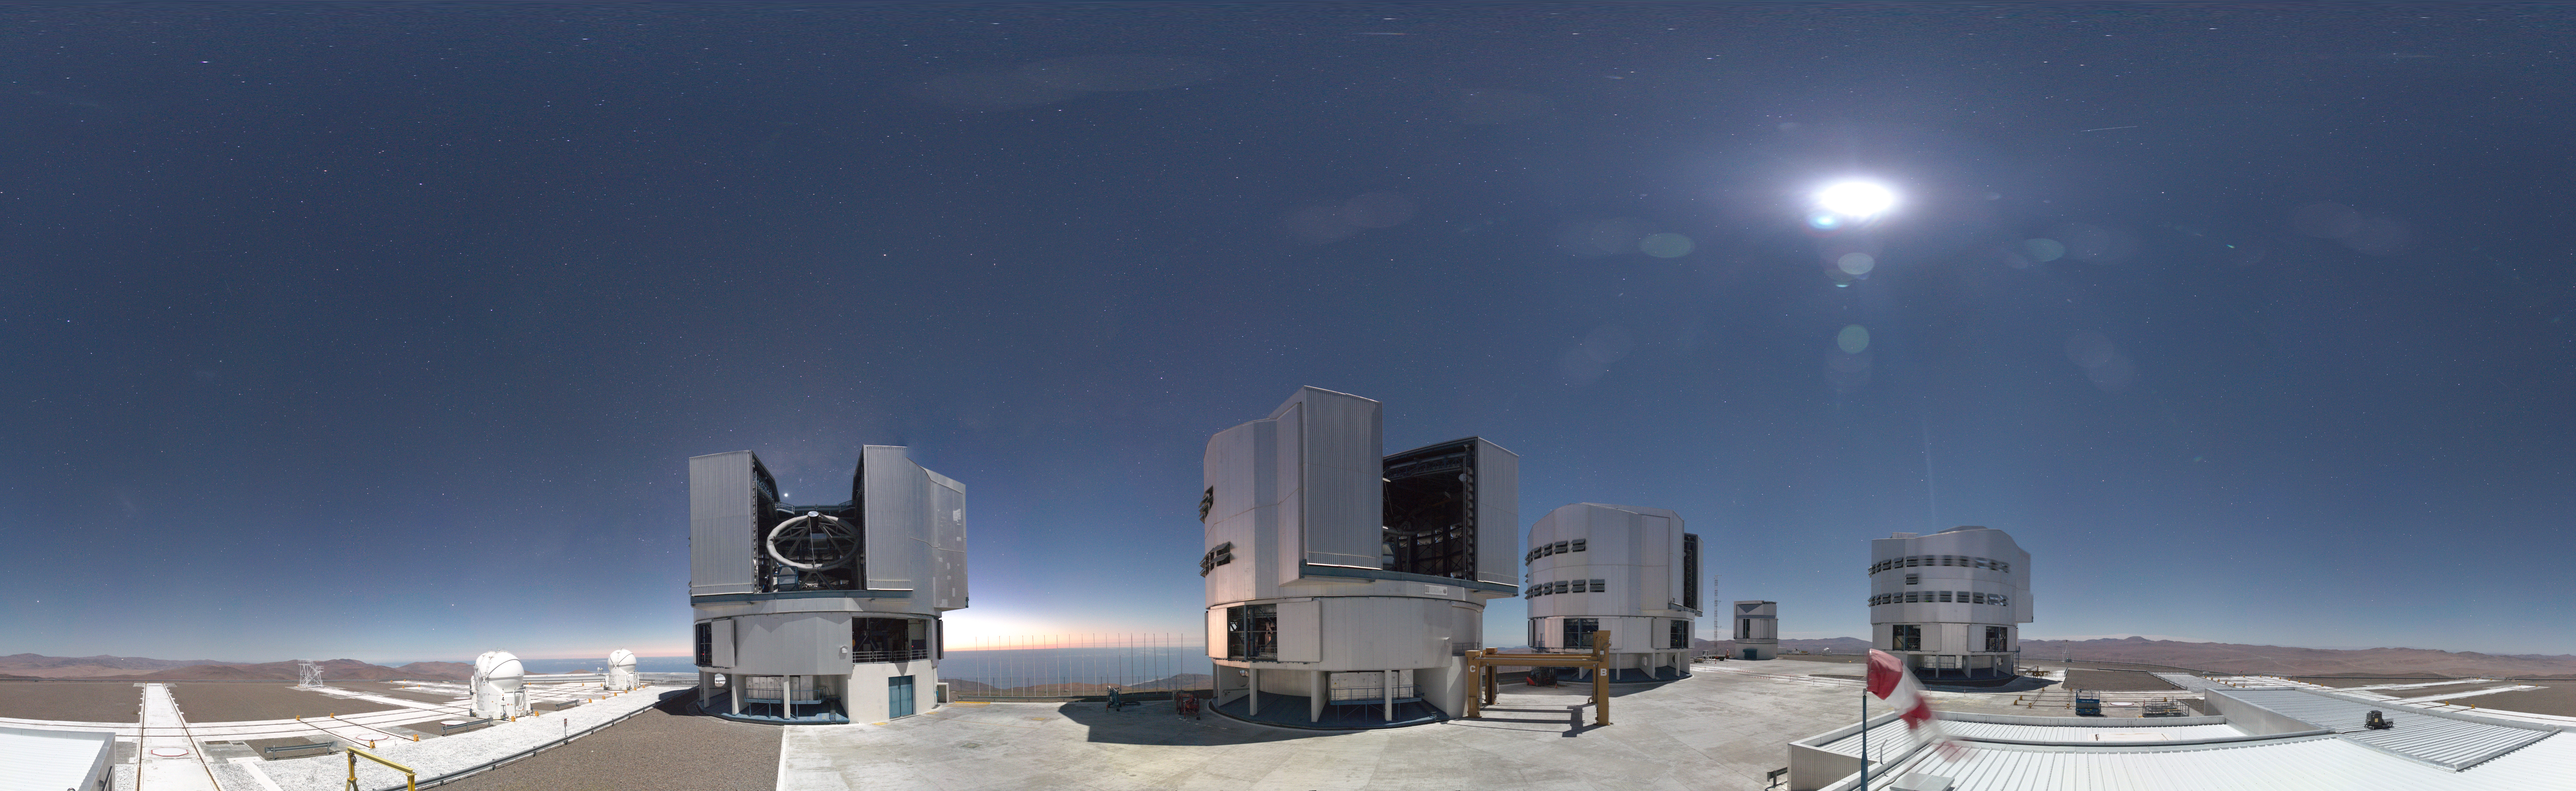

Paranal's panoramic webcam

New webcams installed at ESO's facilities in Chile provide unparalleled levels of detail of the world's most productive astronomical observatories. Here, the Very Large Telescope is imaged at night in 4K definition, beneath the cloudless Atacama sky. The bright spot is the Moon, not the Sun!

This is an example of an image of the Paranal site that updates hourly.

Credit: ESO